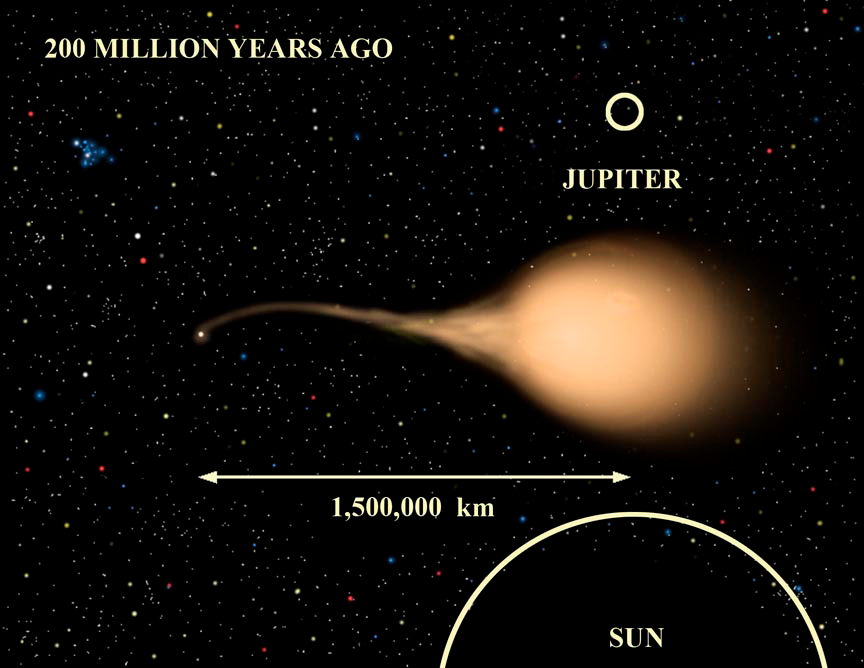

EF Eridanus 200 Million Years Ago

About 200 million years ago the donor object (right) has lost a significant amount of mass to its small dense companion (left) and has begun cooling significantly.

Credit: Gemini Observatory/NSF/AURA/J. Lomberg